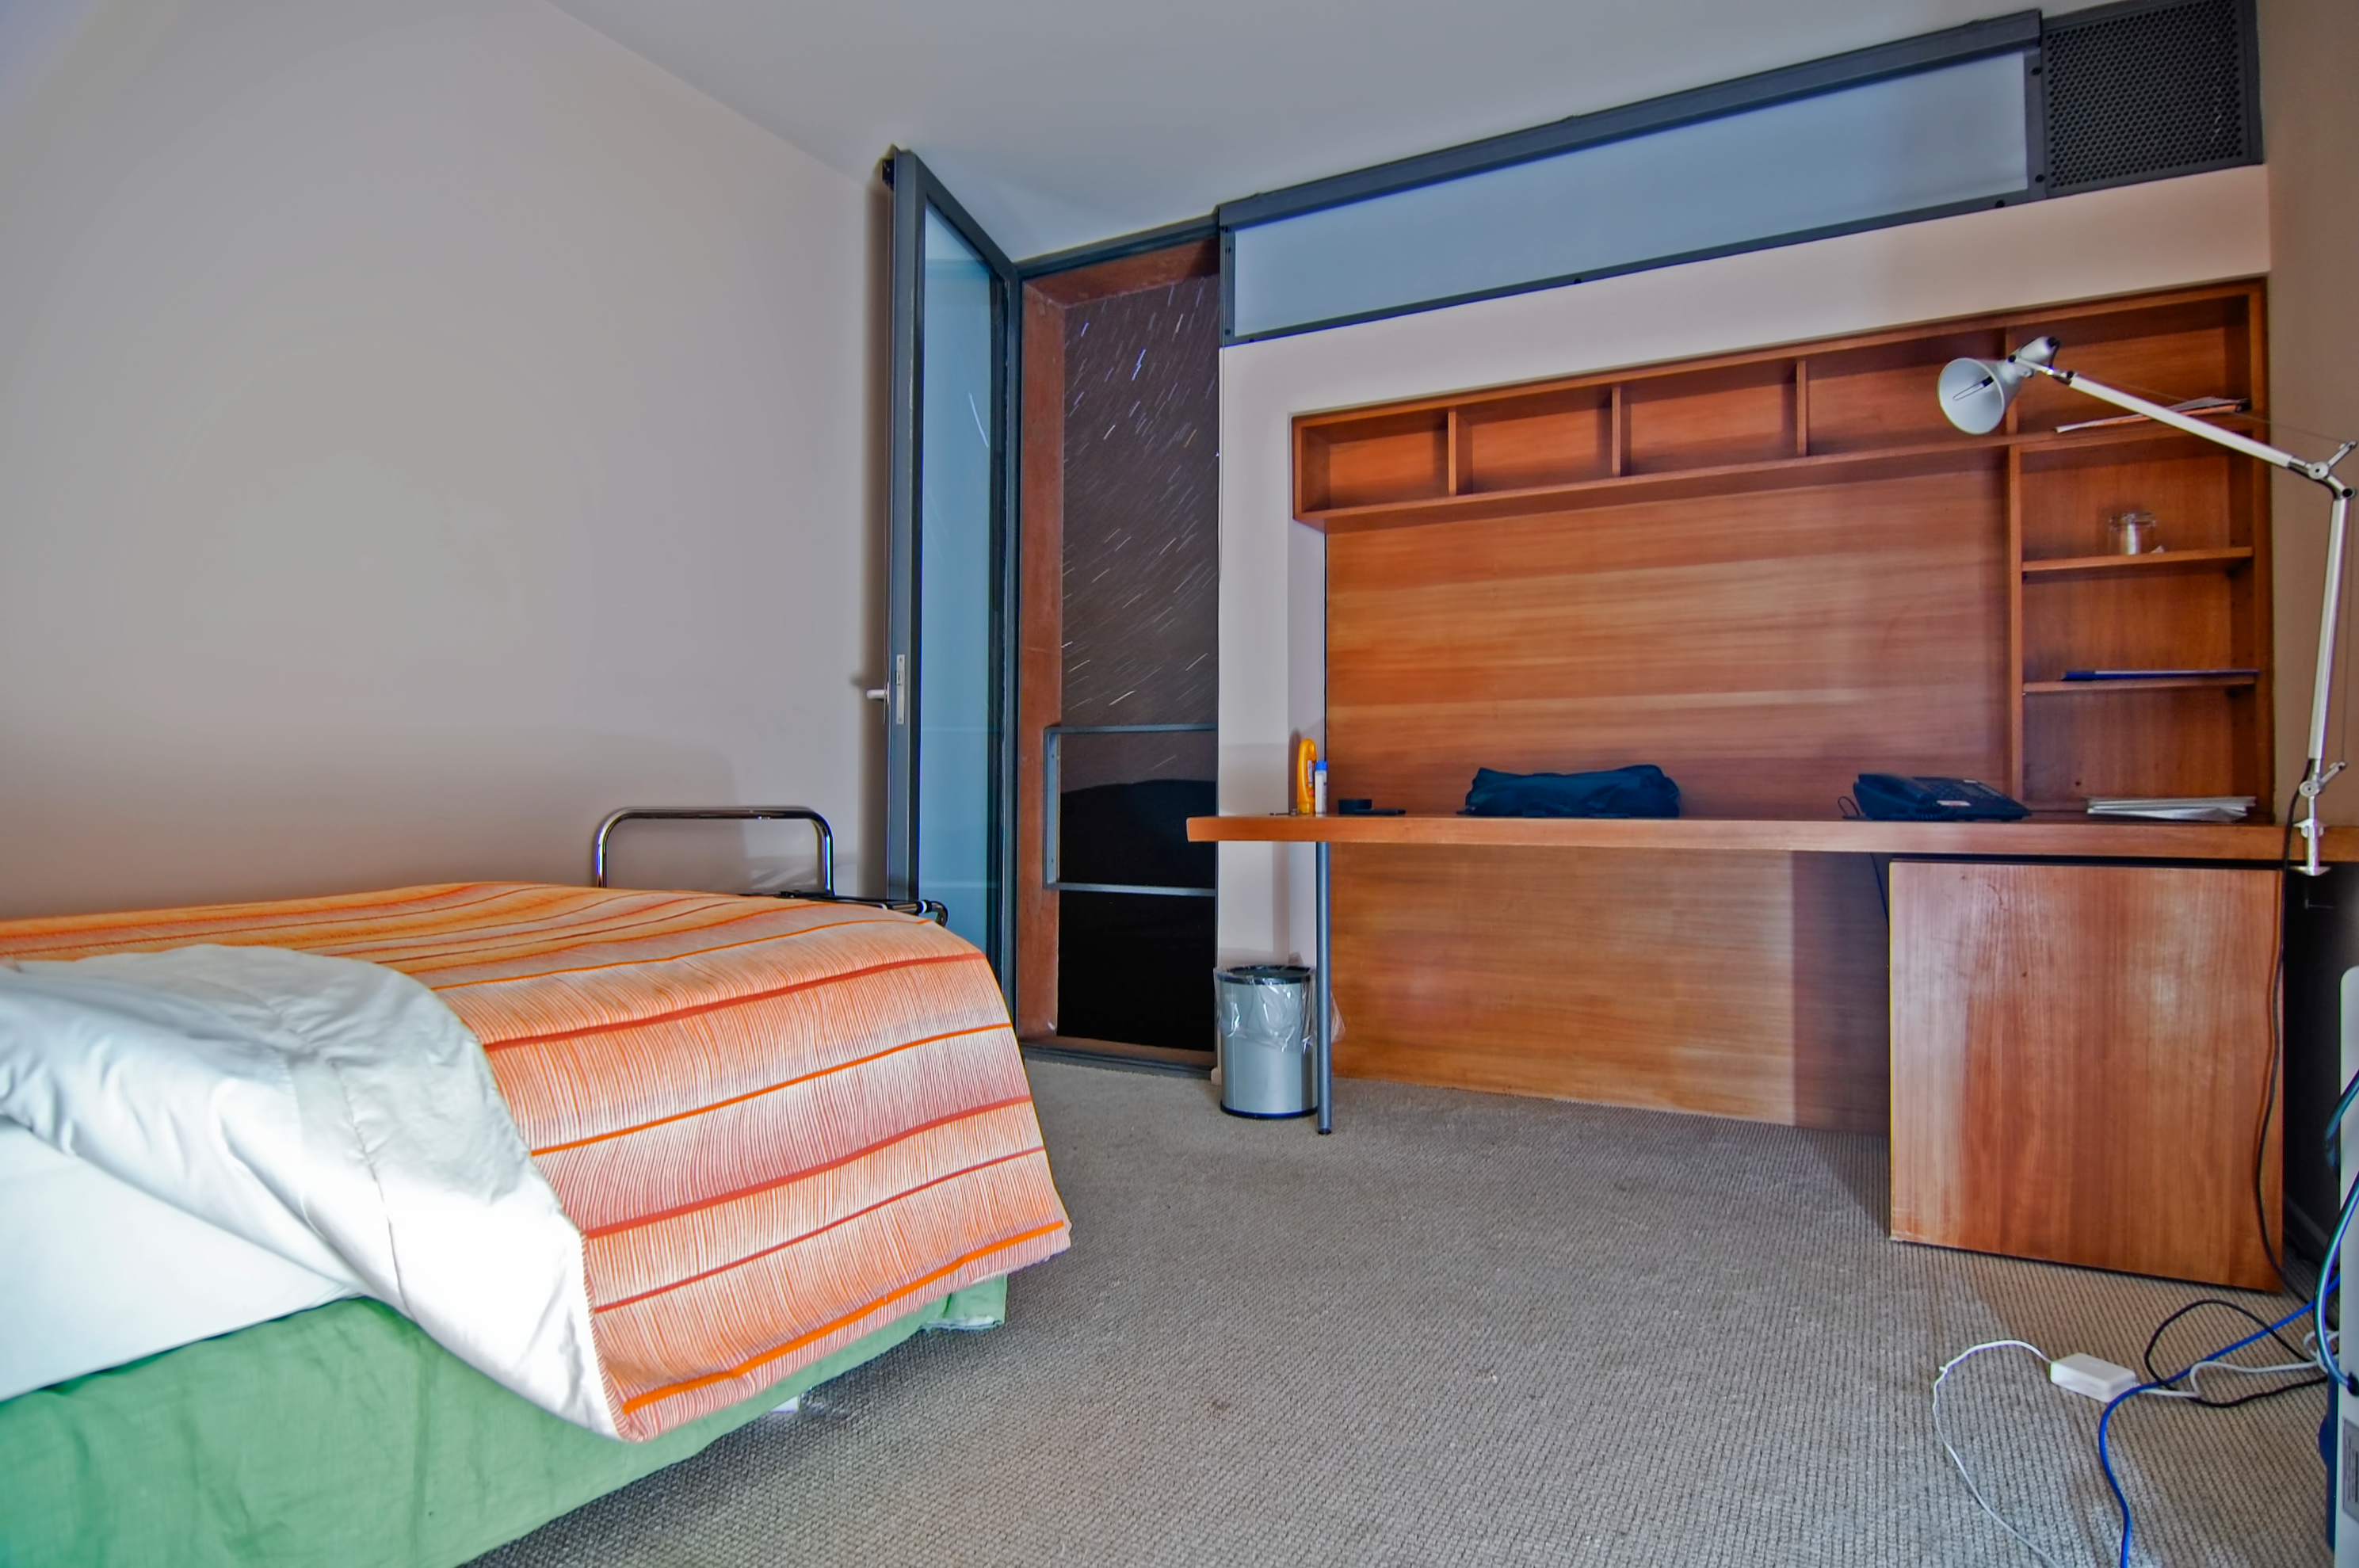

Room with a view

Open the door from an astronomer's room in the Residencia for an inspiring view of the stars.

Credit: G. Brammer/ESO